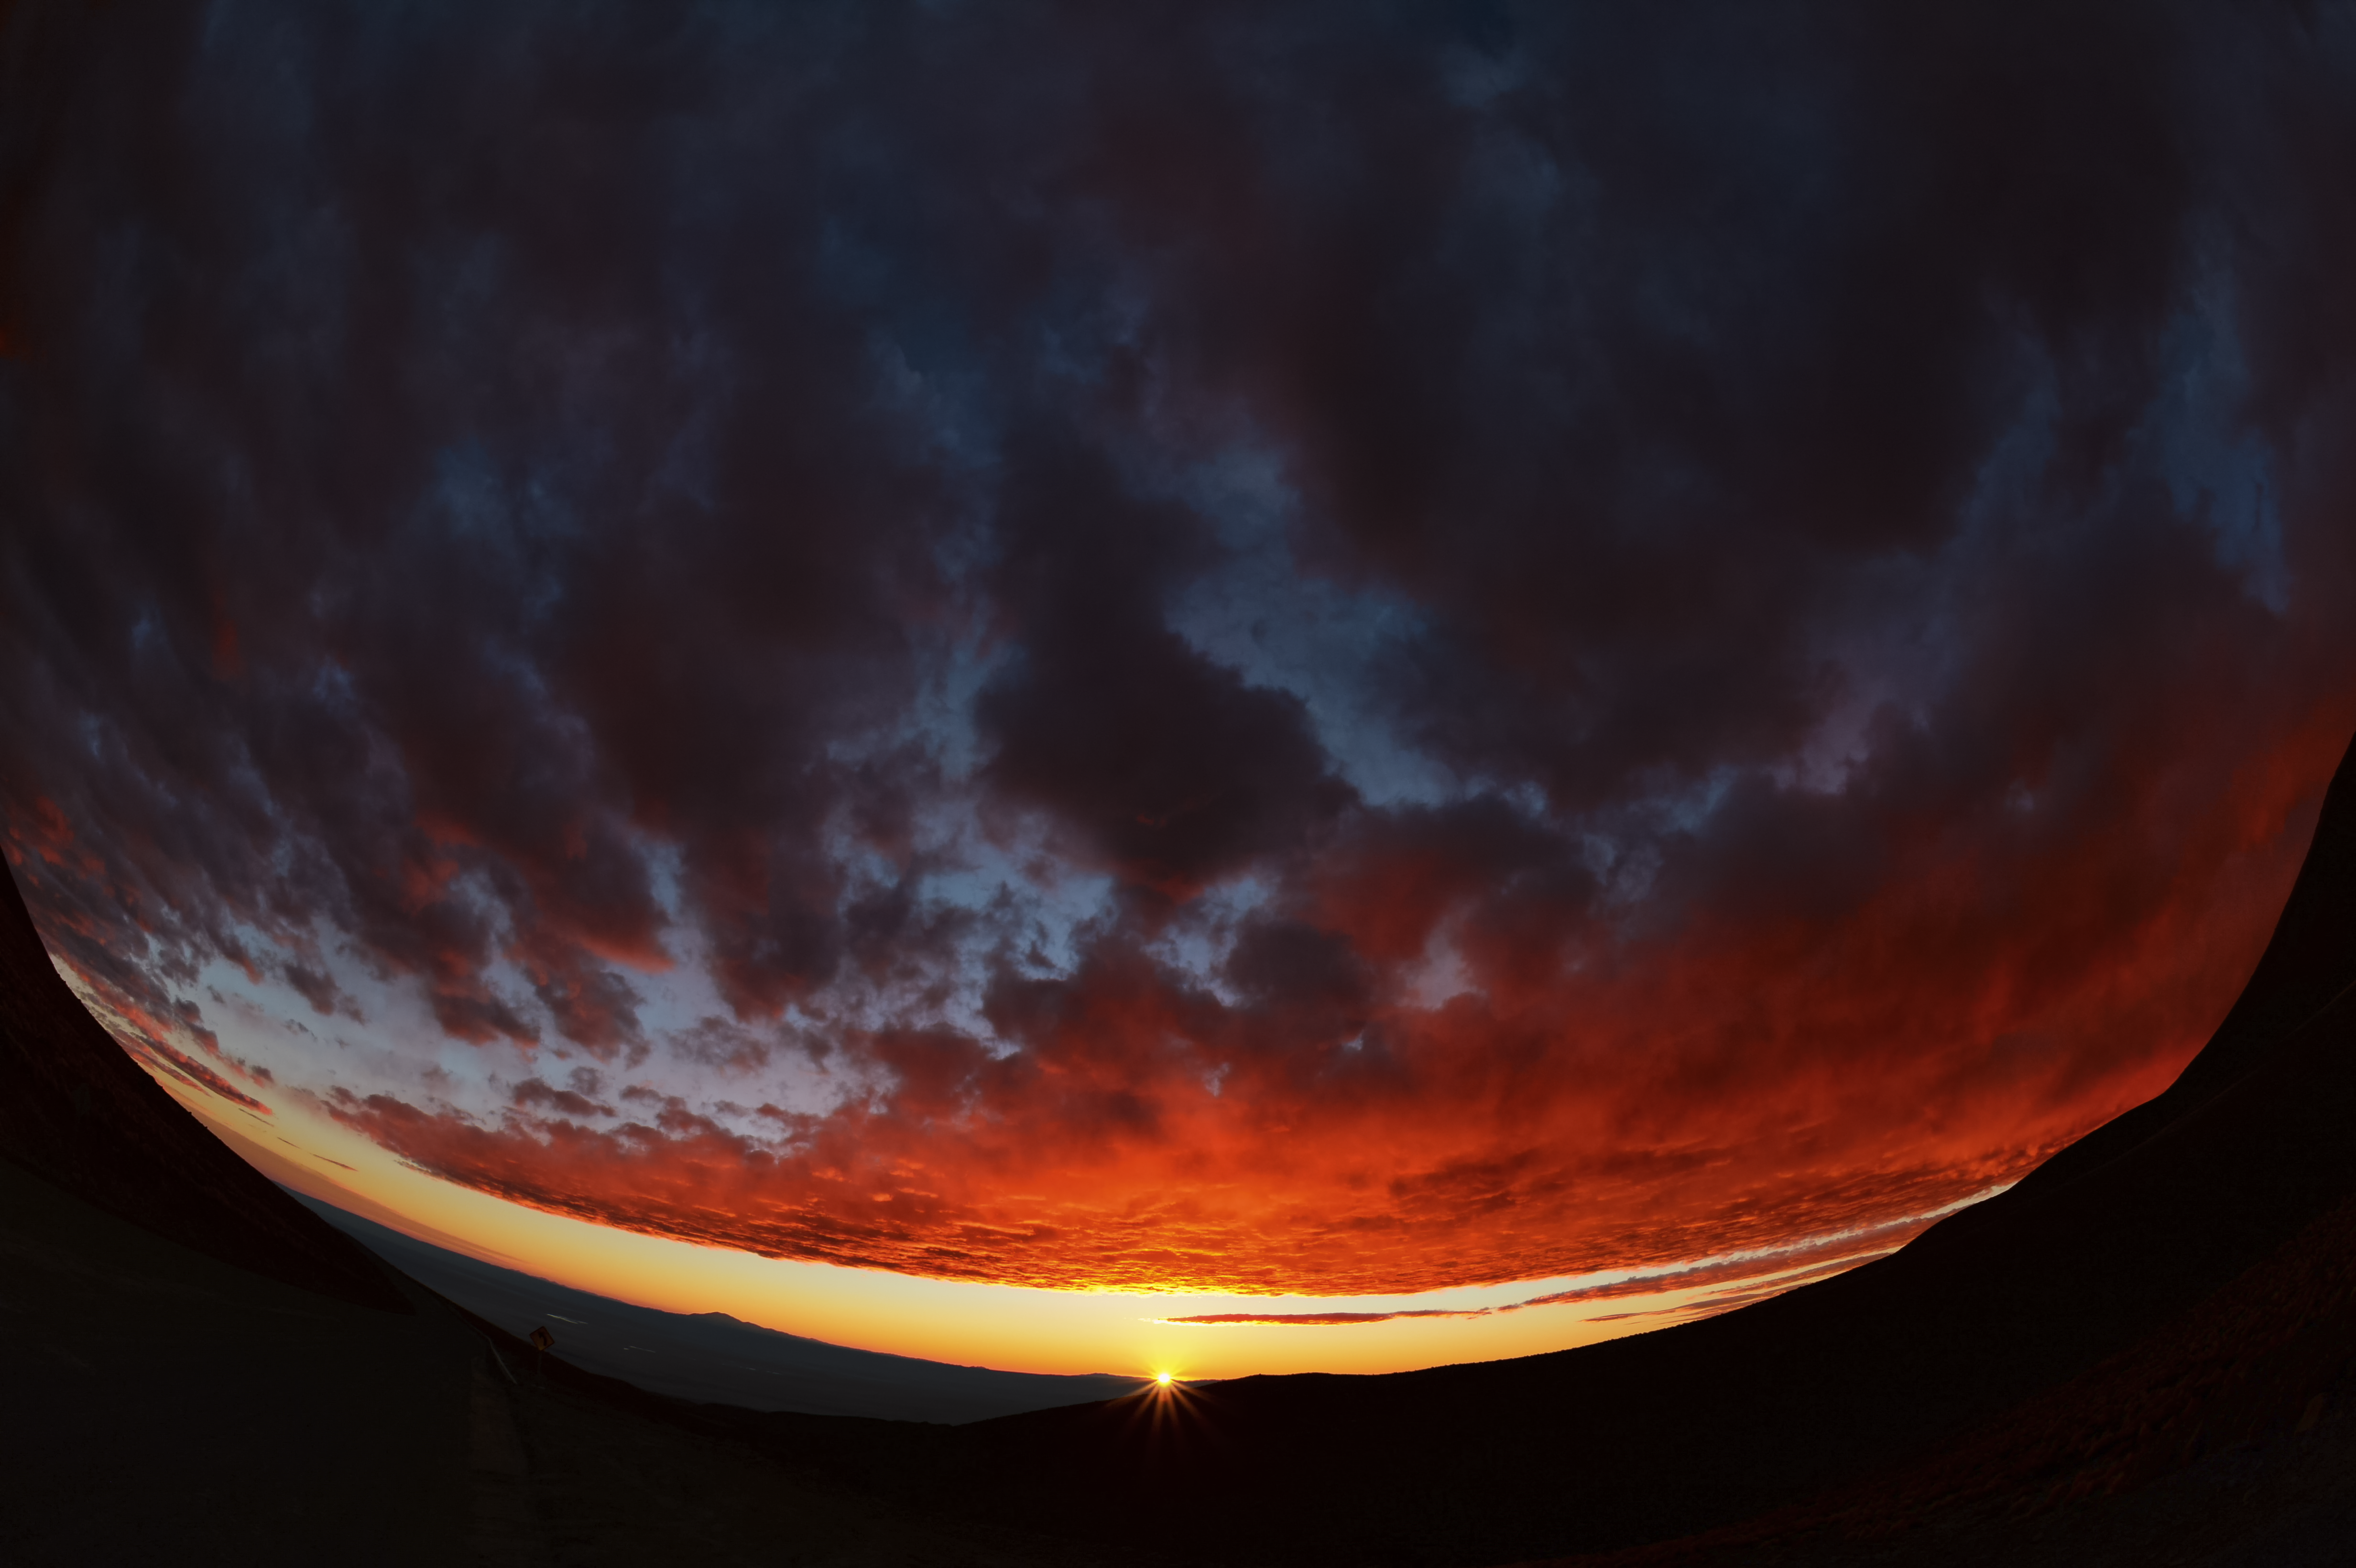

Sunset at Chajnantor

This panoramic image shows a cloudy, but nevertheless beautiful sunset at Chajnantor, home to the Atacama Large Millimeter/submillimeter Array.

Credit: C. Duran/ESO